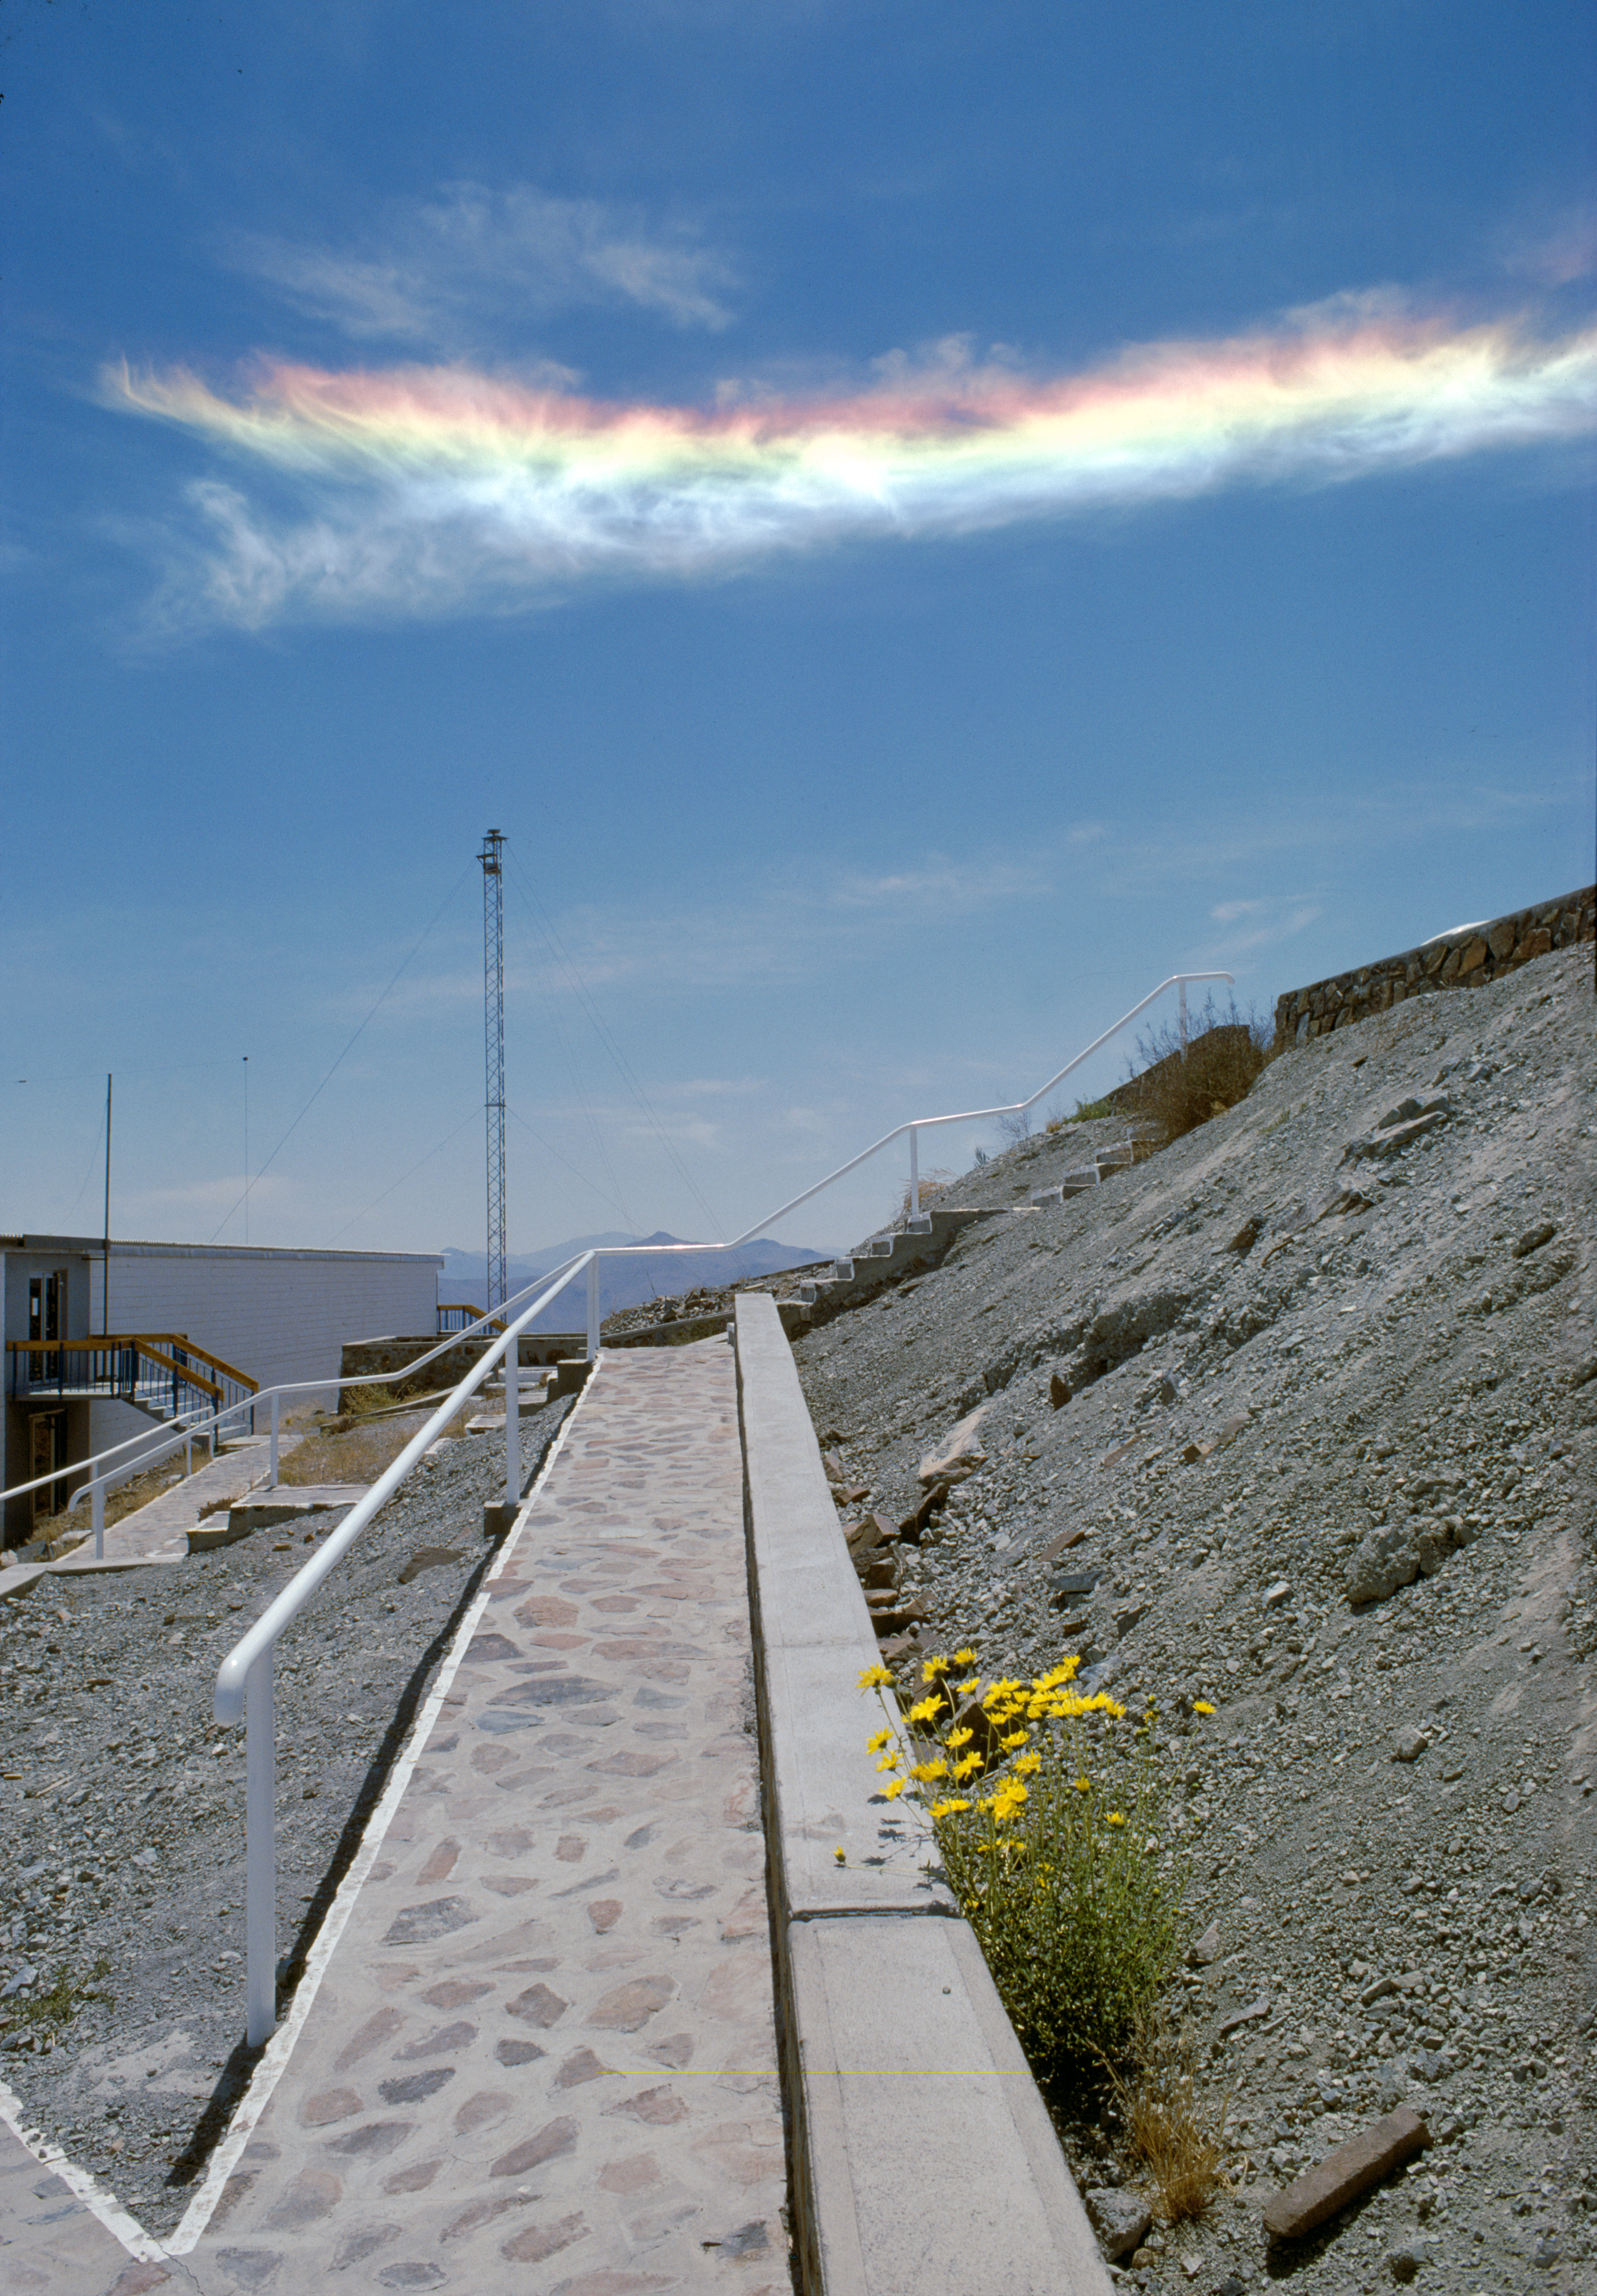

Vibrant sky

A colourful sky above La Silla.

Credit: ESO